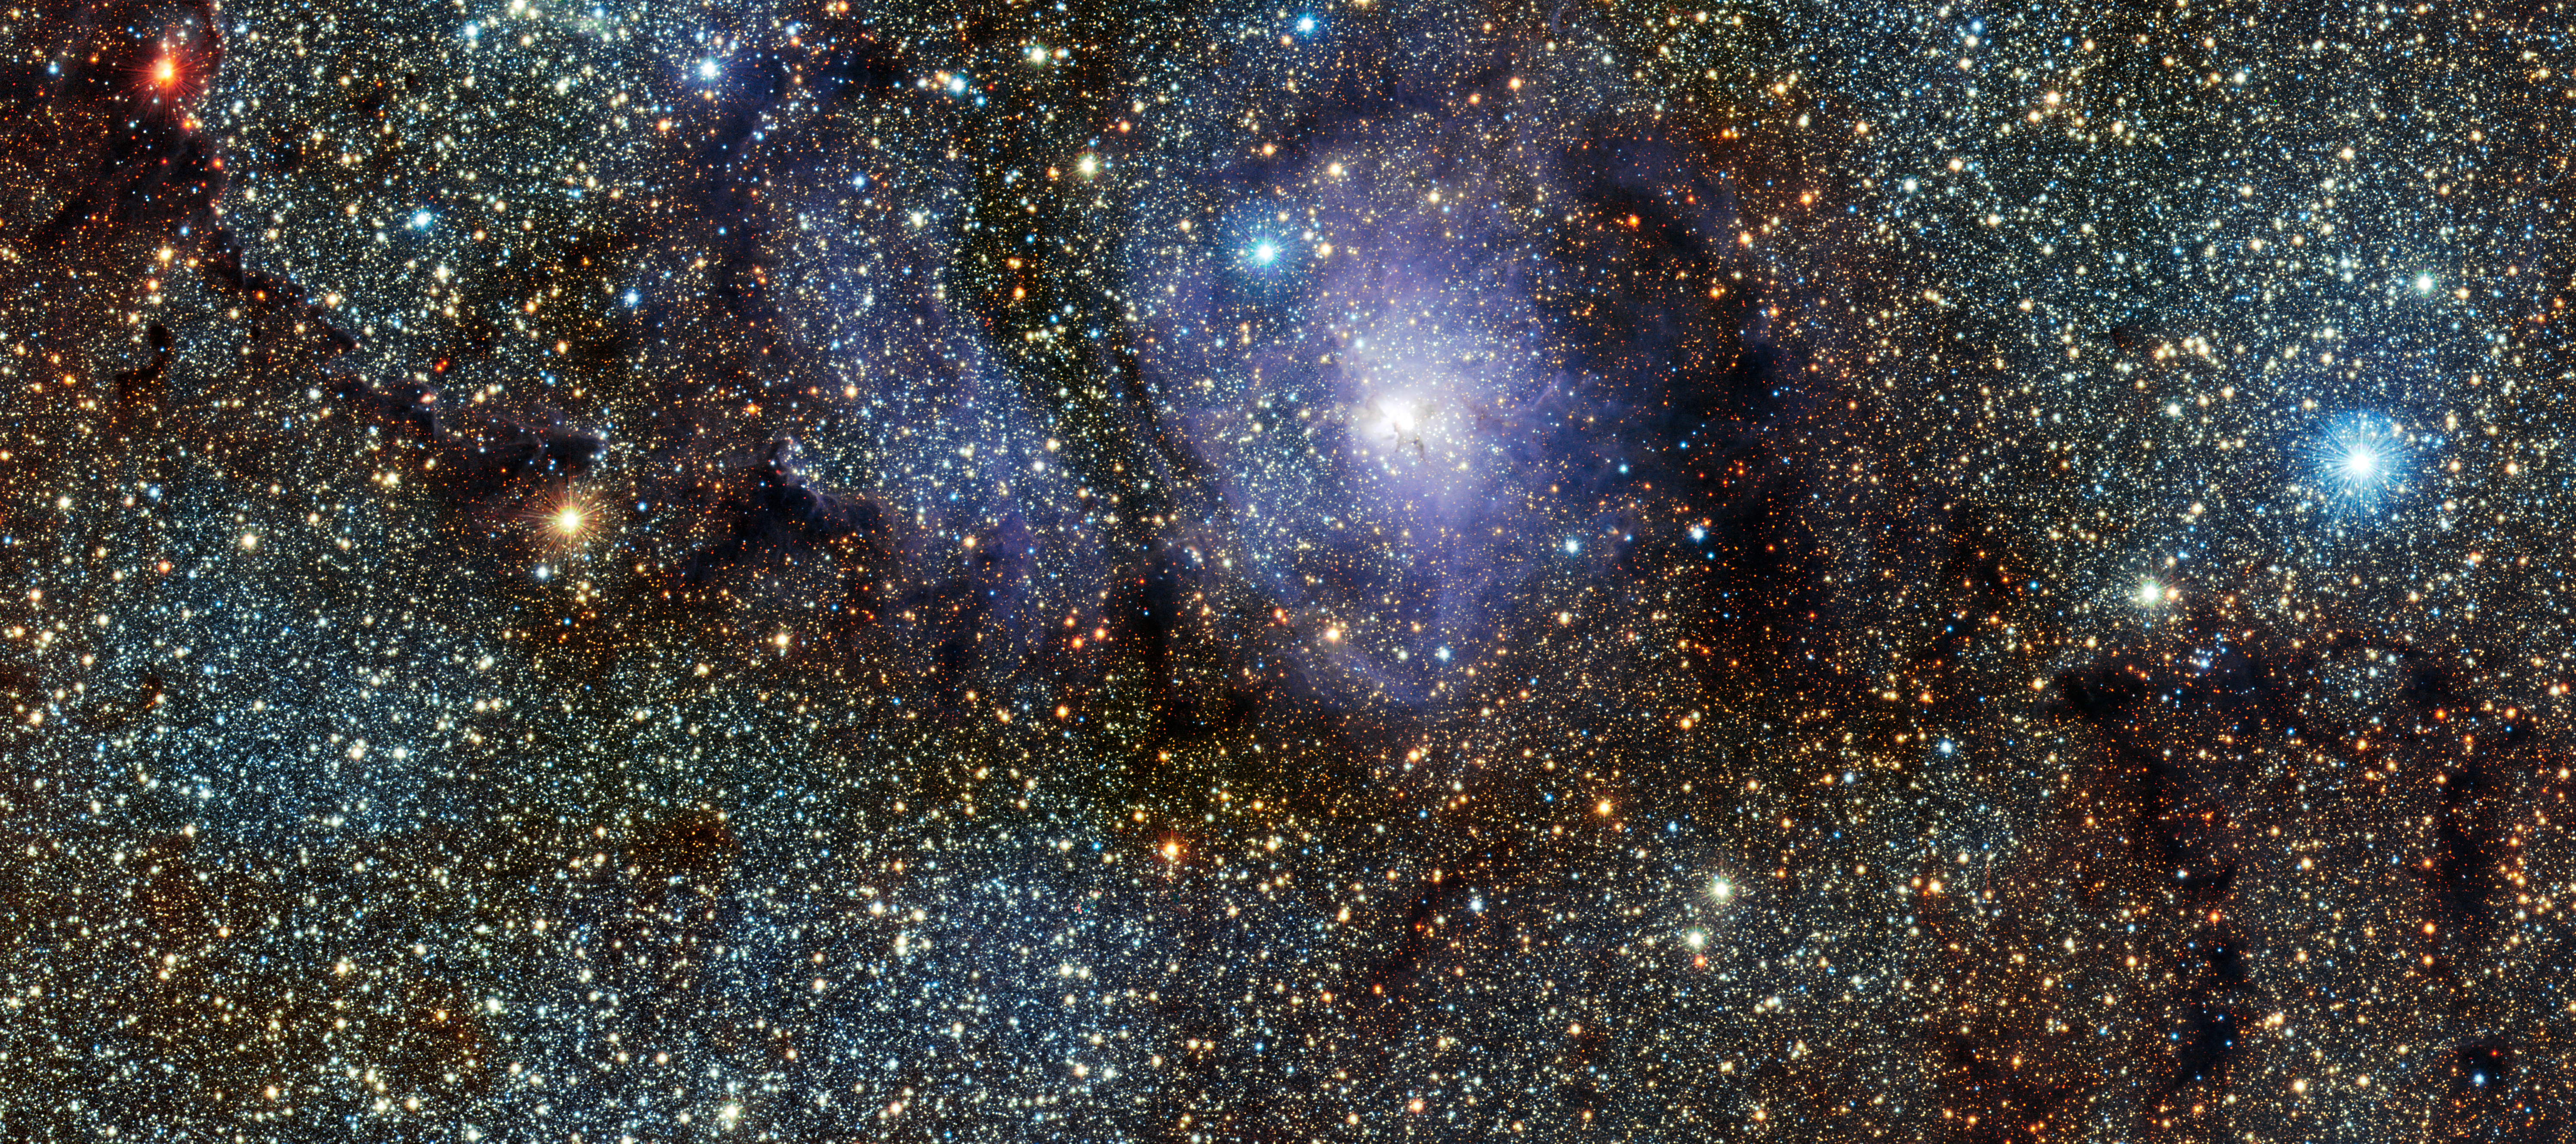

VISTA's infrared view of the Lagoon Nebula (Messier 8)

This new infrared view of the star formation region Messier 8, often called the Lagoon Nebula, was captured by the VISTA telescope at ESO’s Paranal Observatory in Chile. This colour picture was created from images taken through J, H and Ks near-infrared filters, and which were acquired as part of a huge survey of the central parts of the Milky Way. The field of view is about 34 by 15 arcminutes.

Credit: ESO/VVV Acknowledgment: Cambridge Astronomical Survey Unit